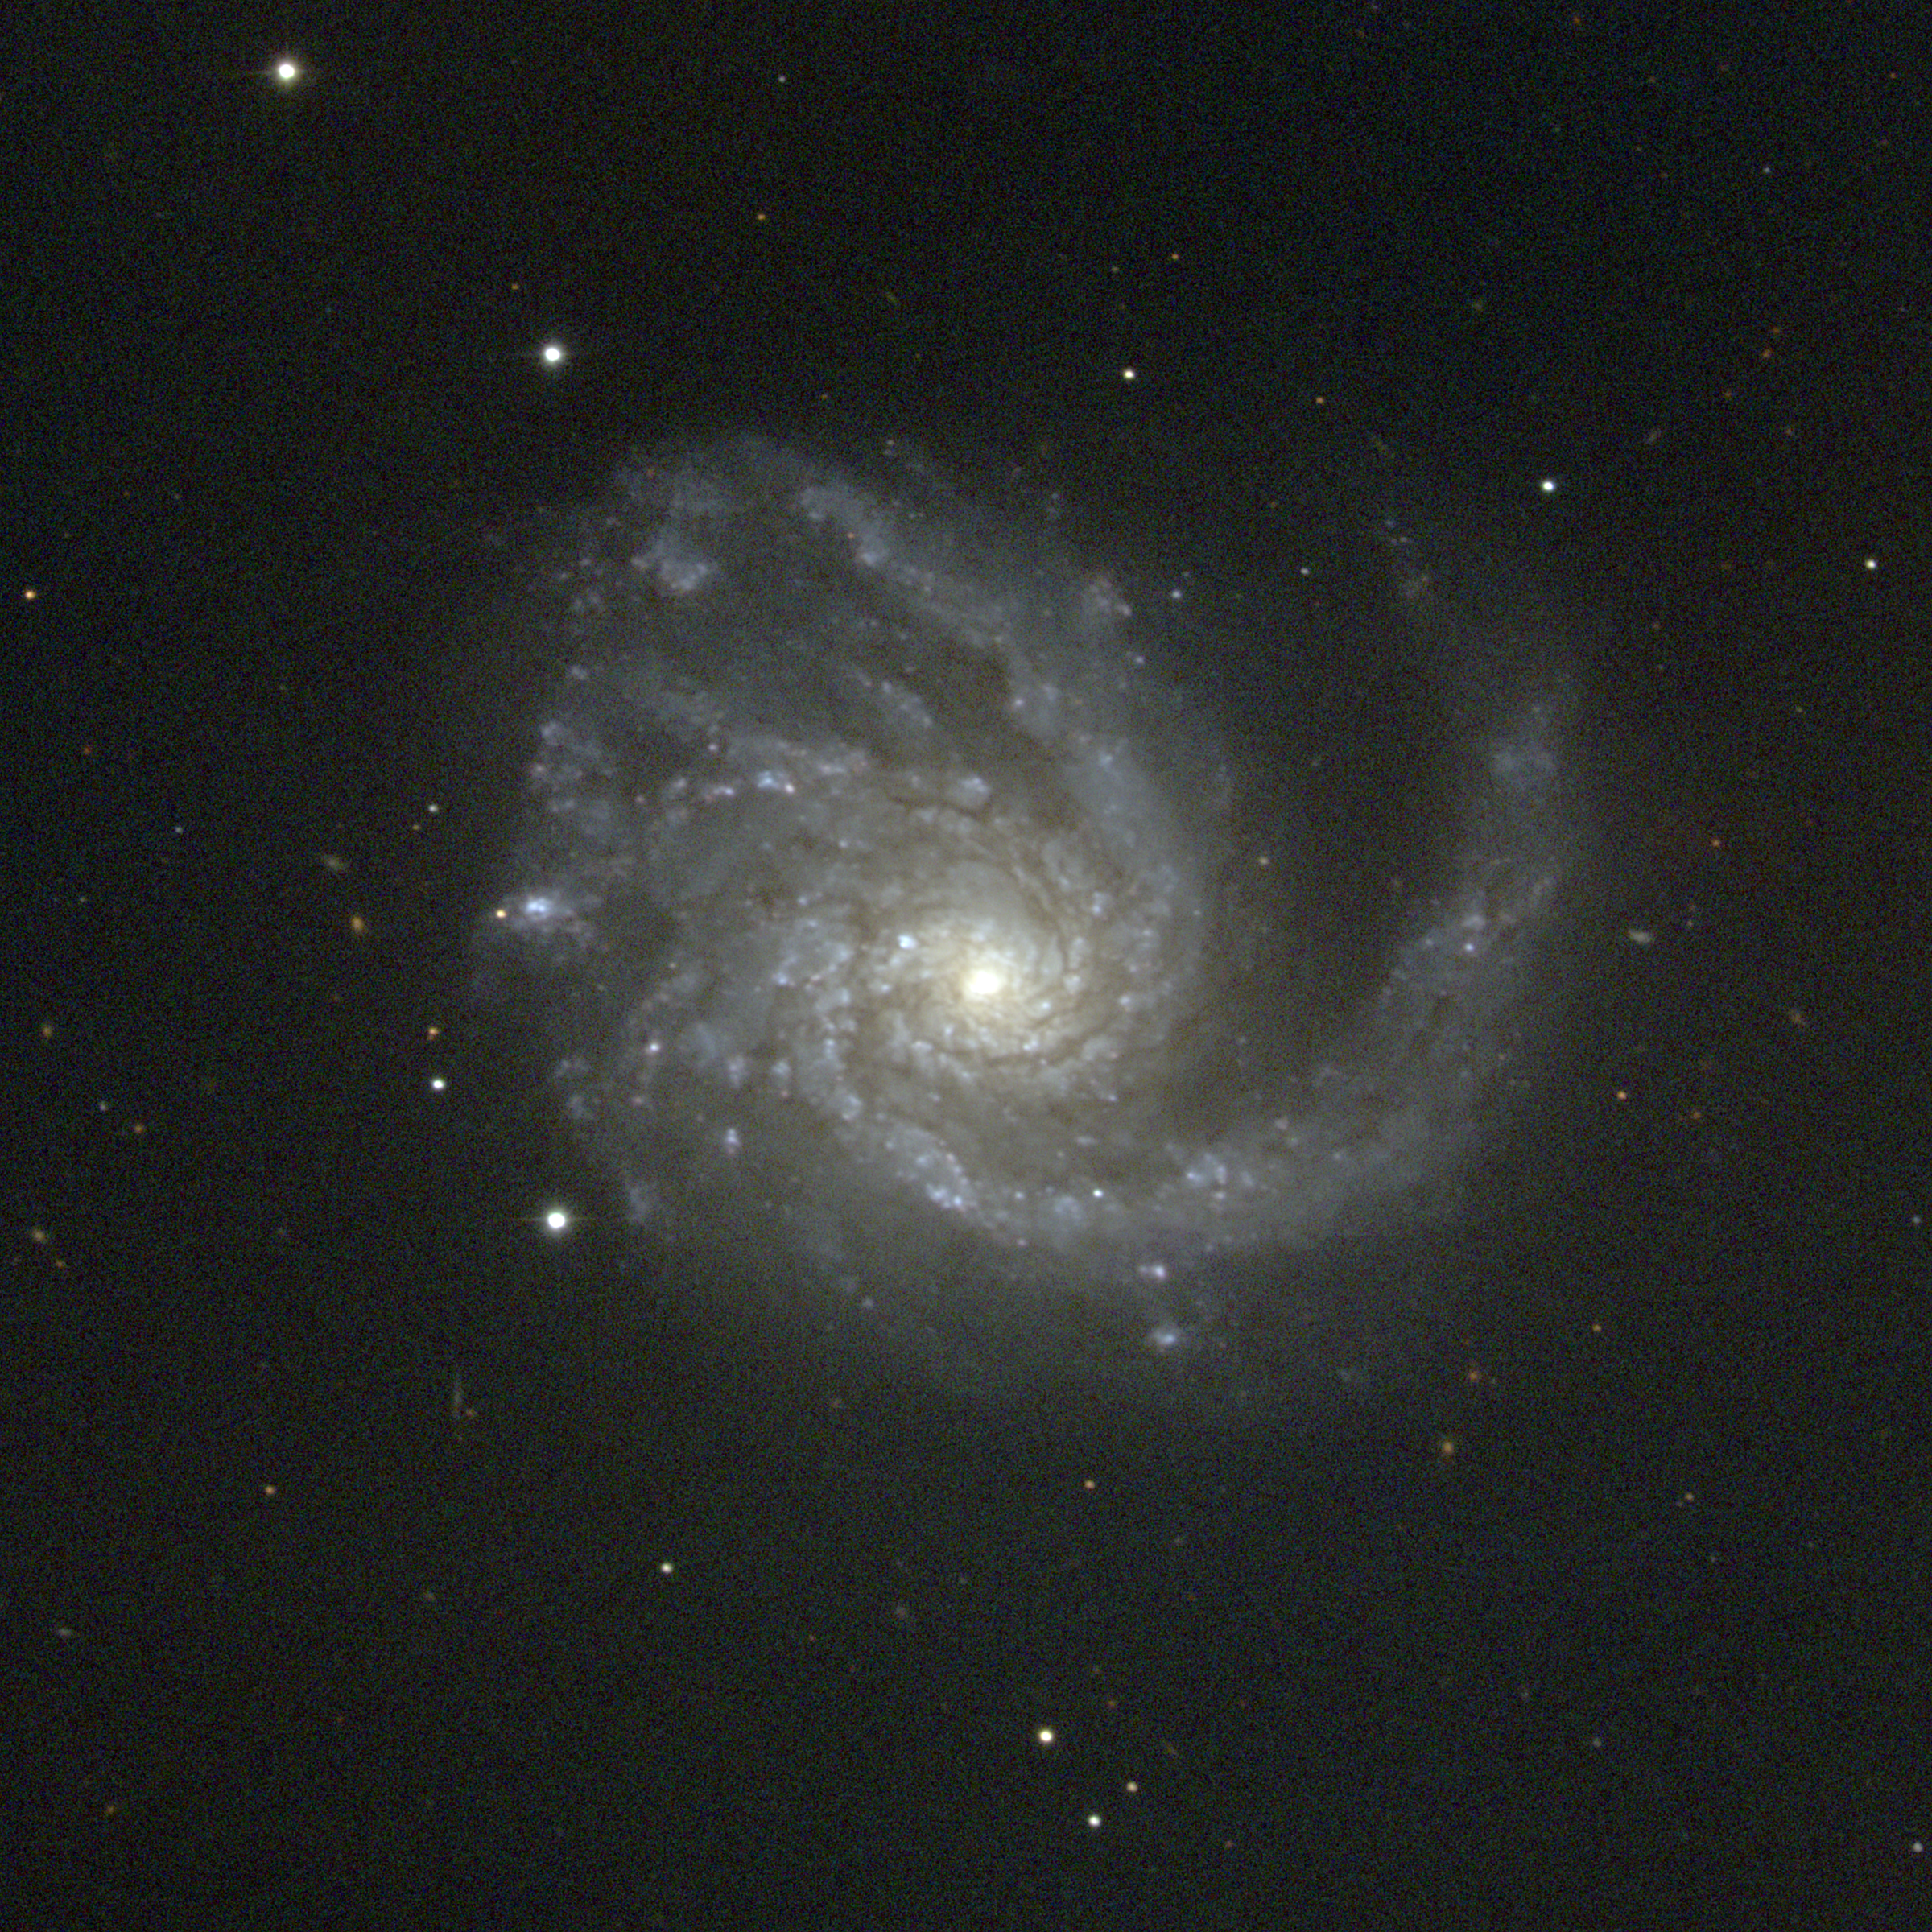

M99; NGC 4254

M99 is a type Sc spiral galaxy in the constellation Coma Berenices. Its face-on orientation fully reveals its spiral arms, and this picture has been `flattened' to show arm structure both near the nucleus and into the outer regions of the galaxy (most representations either saturate the center or do not go deep enough to see the edges). M99 is a member of the Virgo Cluster of galaxies, which is the dominant cluster in our Local Supercluster and about 60 million light-years away. The Virgo cluster also includes Messier galaxies M49, M58, M59, M60, M61, M84, M85, M86, M87, M88, M89, M90, M91, M98, and M100. M99 was the second nebula to be recognized for its spiral structure, by Lord Rosse in 1848 (his first being M51 in 1845). This picture was taken in February 1996 at the KPNO 0.9-meter telescope.

Credit: NOIRLab/NSF/AURA